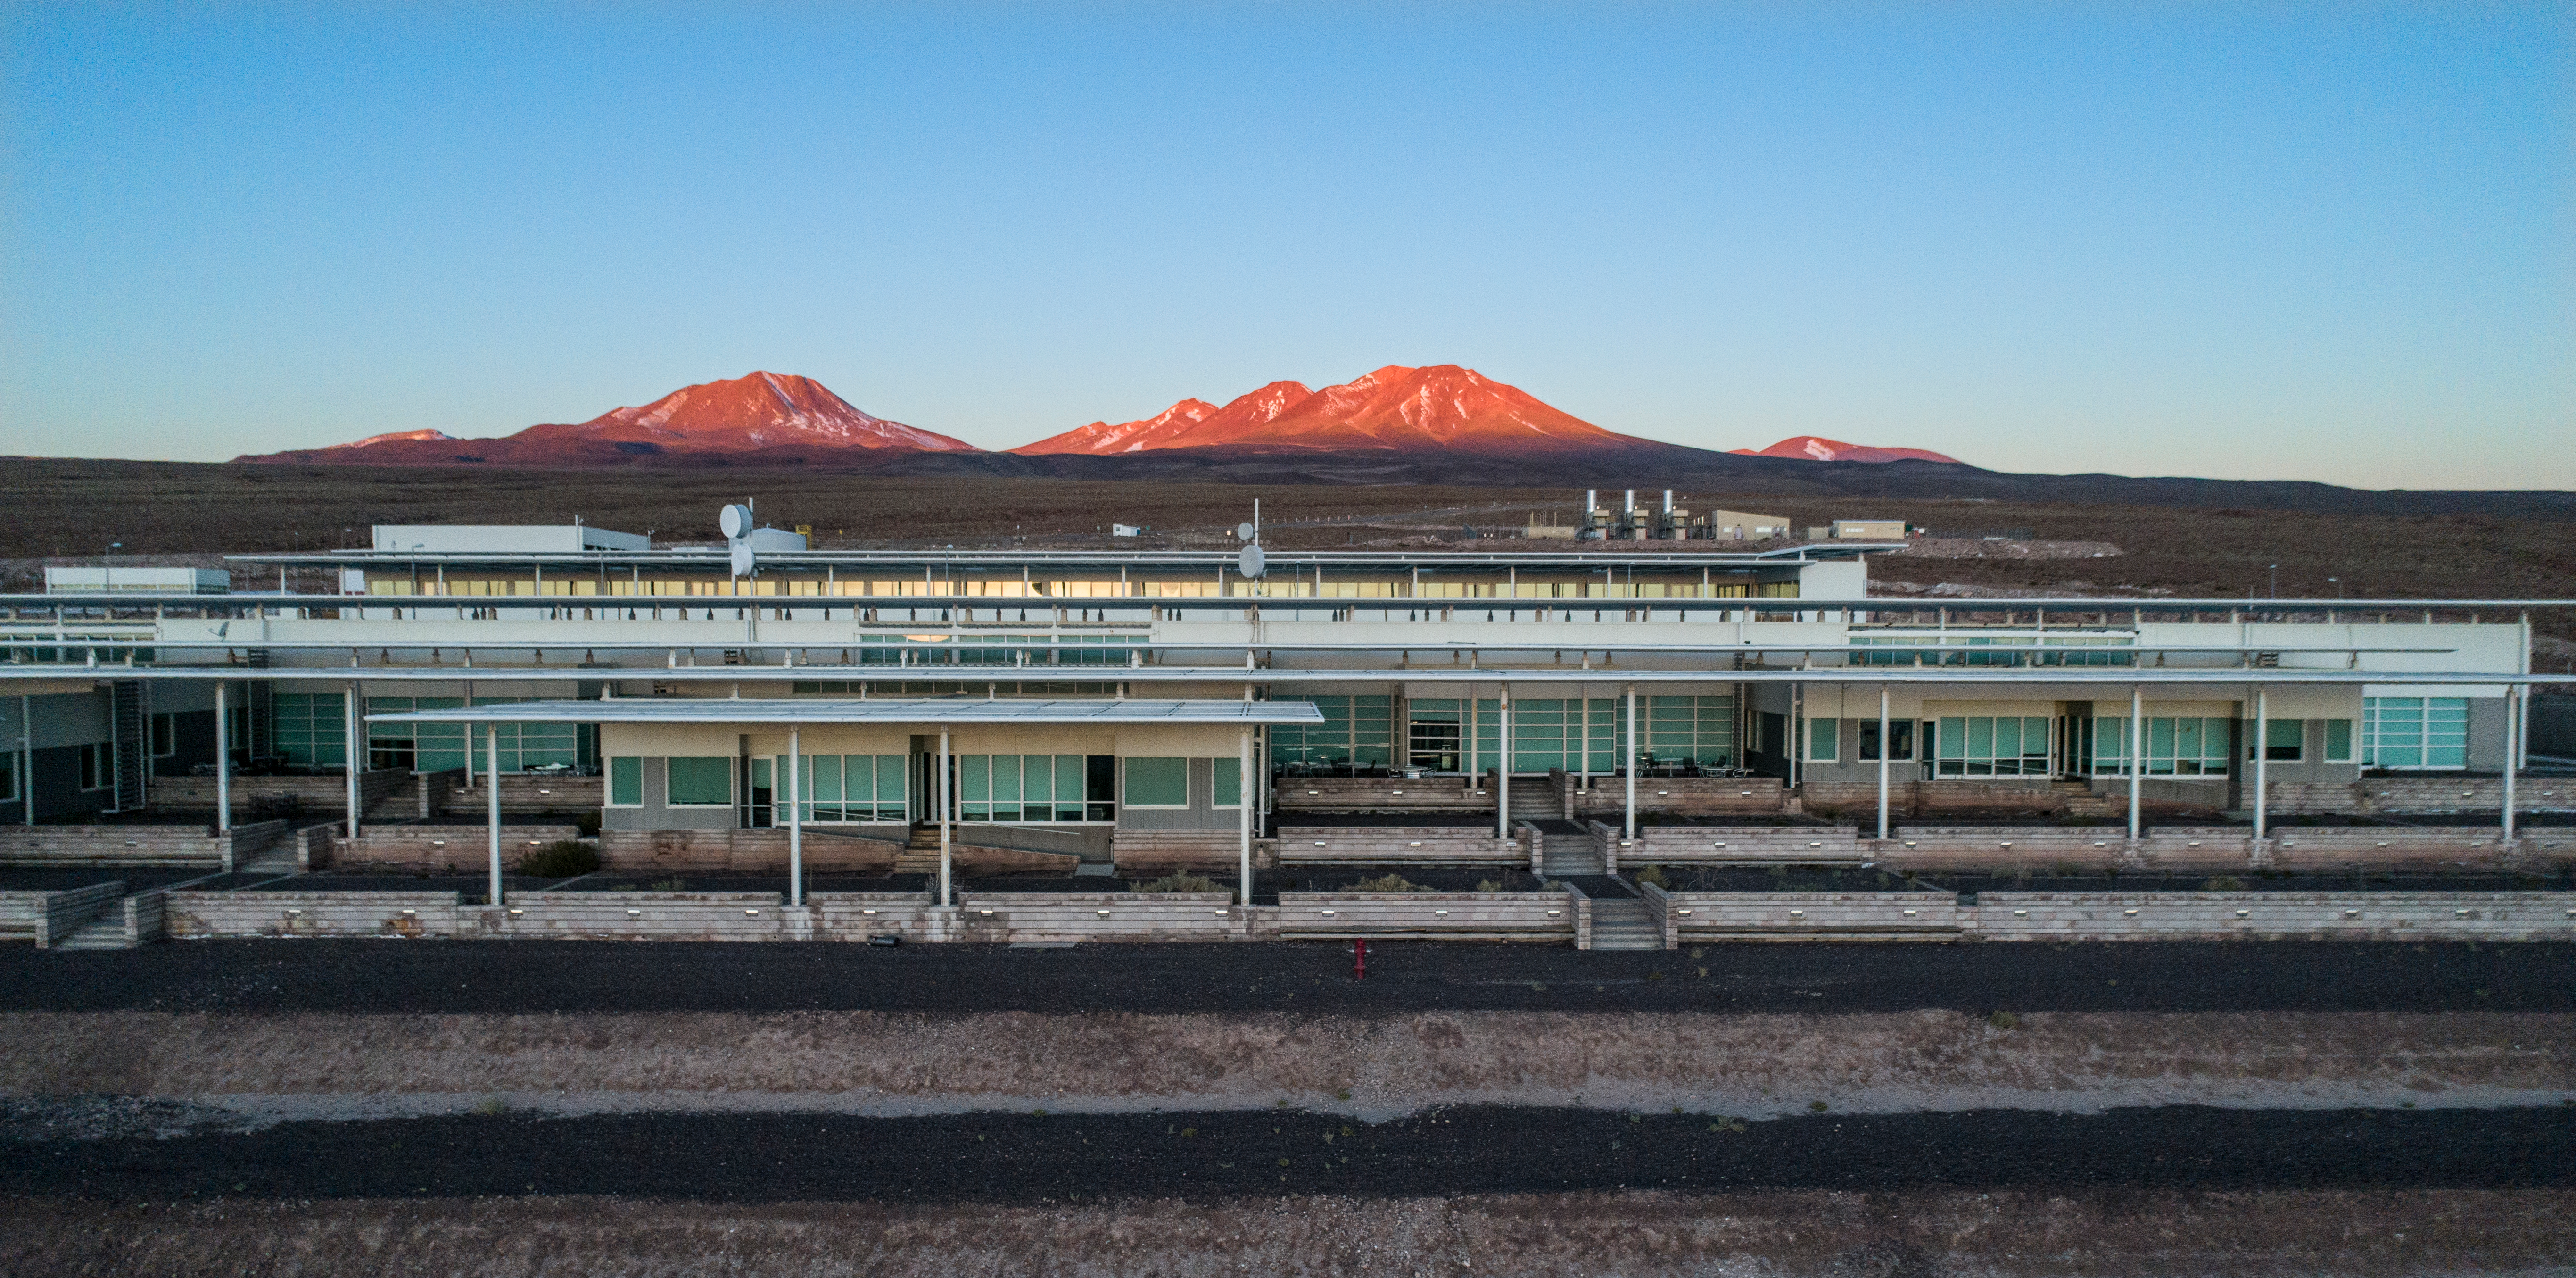

ALMA shutdown due to the Covid-19 pandemic in 2020

ALMA shutdown due to the Covid-19 pandemic in 2020. A Caretaking Team was in charge of guarding the observatory. A drone registered this images, accounting for the solitude of the ALMA base camp (OSF) and the antennas in the Chajnantor Plateau.

Credit: Ariel Marinkovic – X-CAM-ALMA (ESO/NAOJ/NRAO)